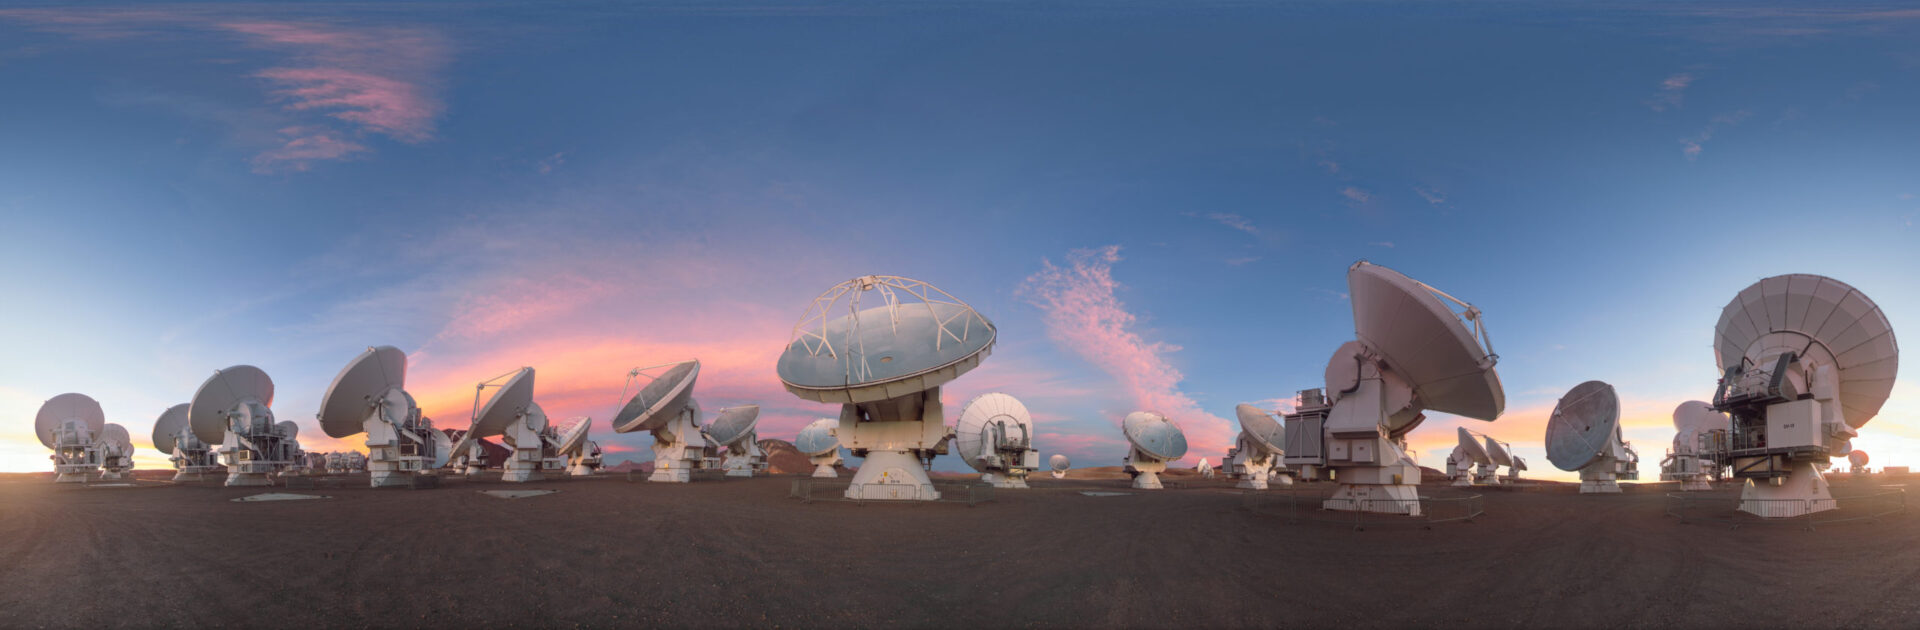

Dusky light on the ALMA antennas

This lovely equirectangular panorama captures the ALMA telescope as dusk begins to fall, turning the sky a into a bright palette of color. ALMA may not look like a single telescope, but this battalion of high-precision antennas work together to observe the coolest components of the universe.

Credit: P. Horálek (ESO)